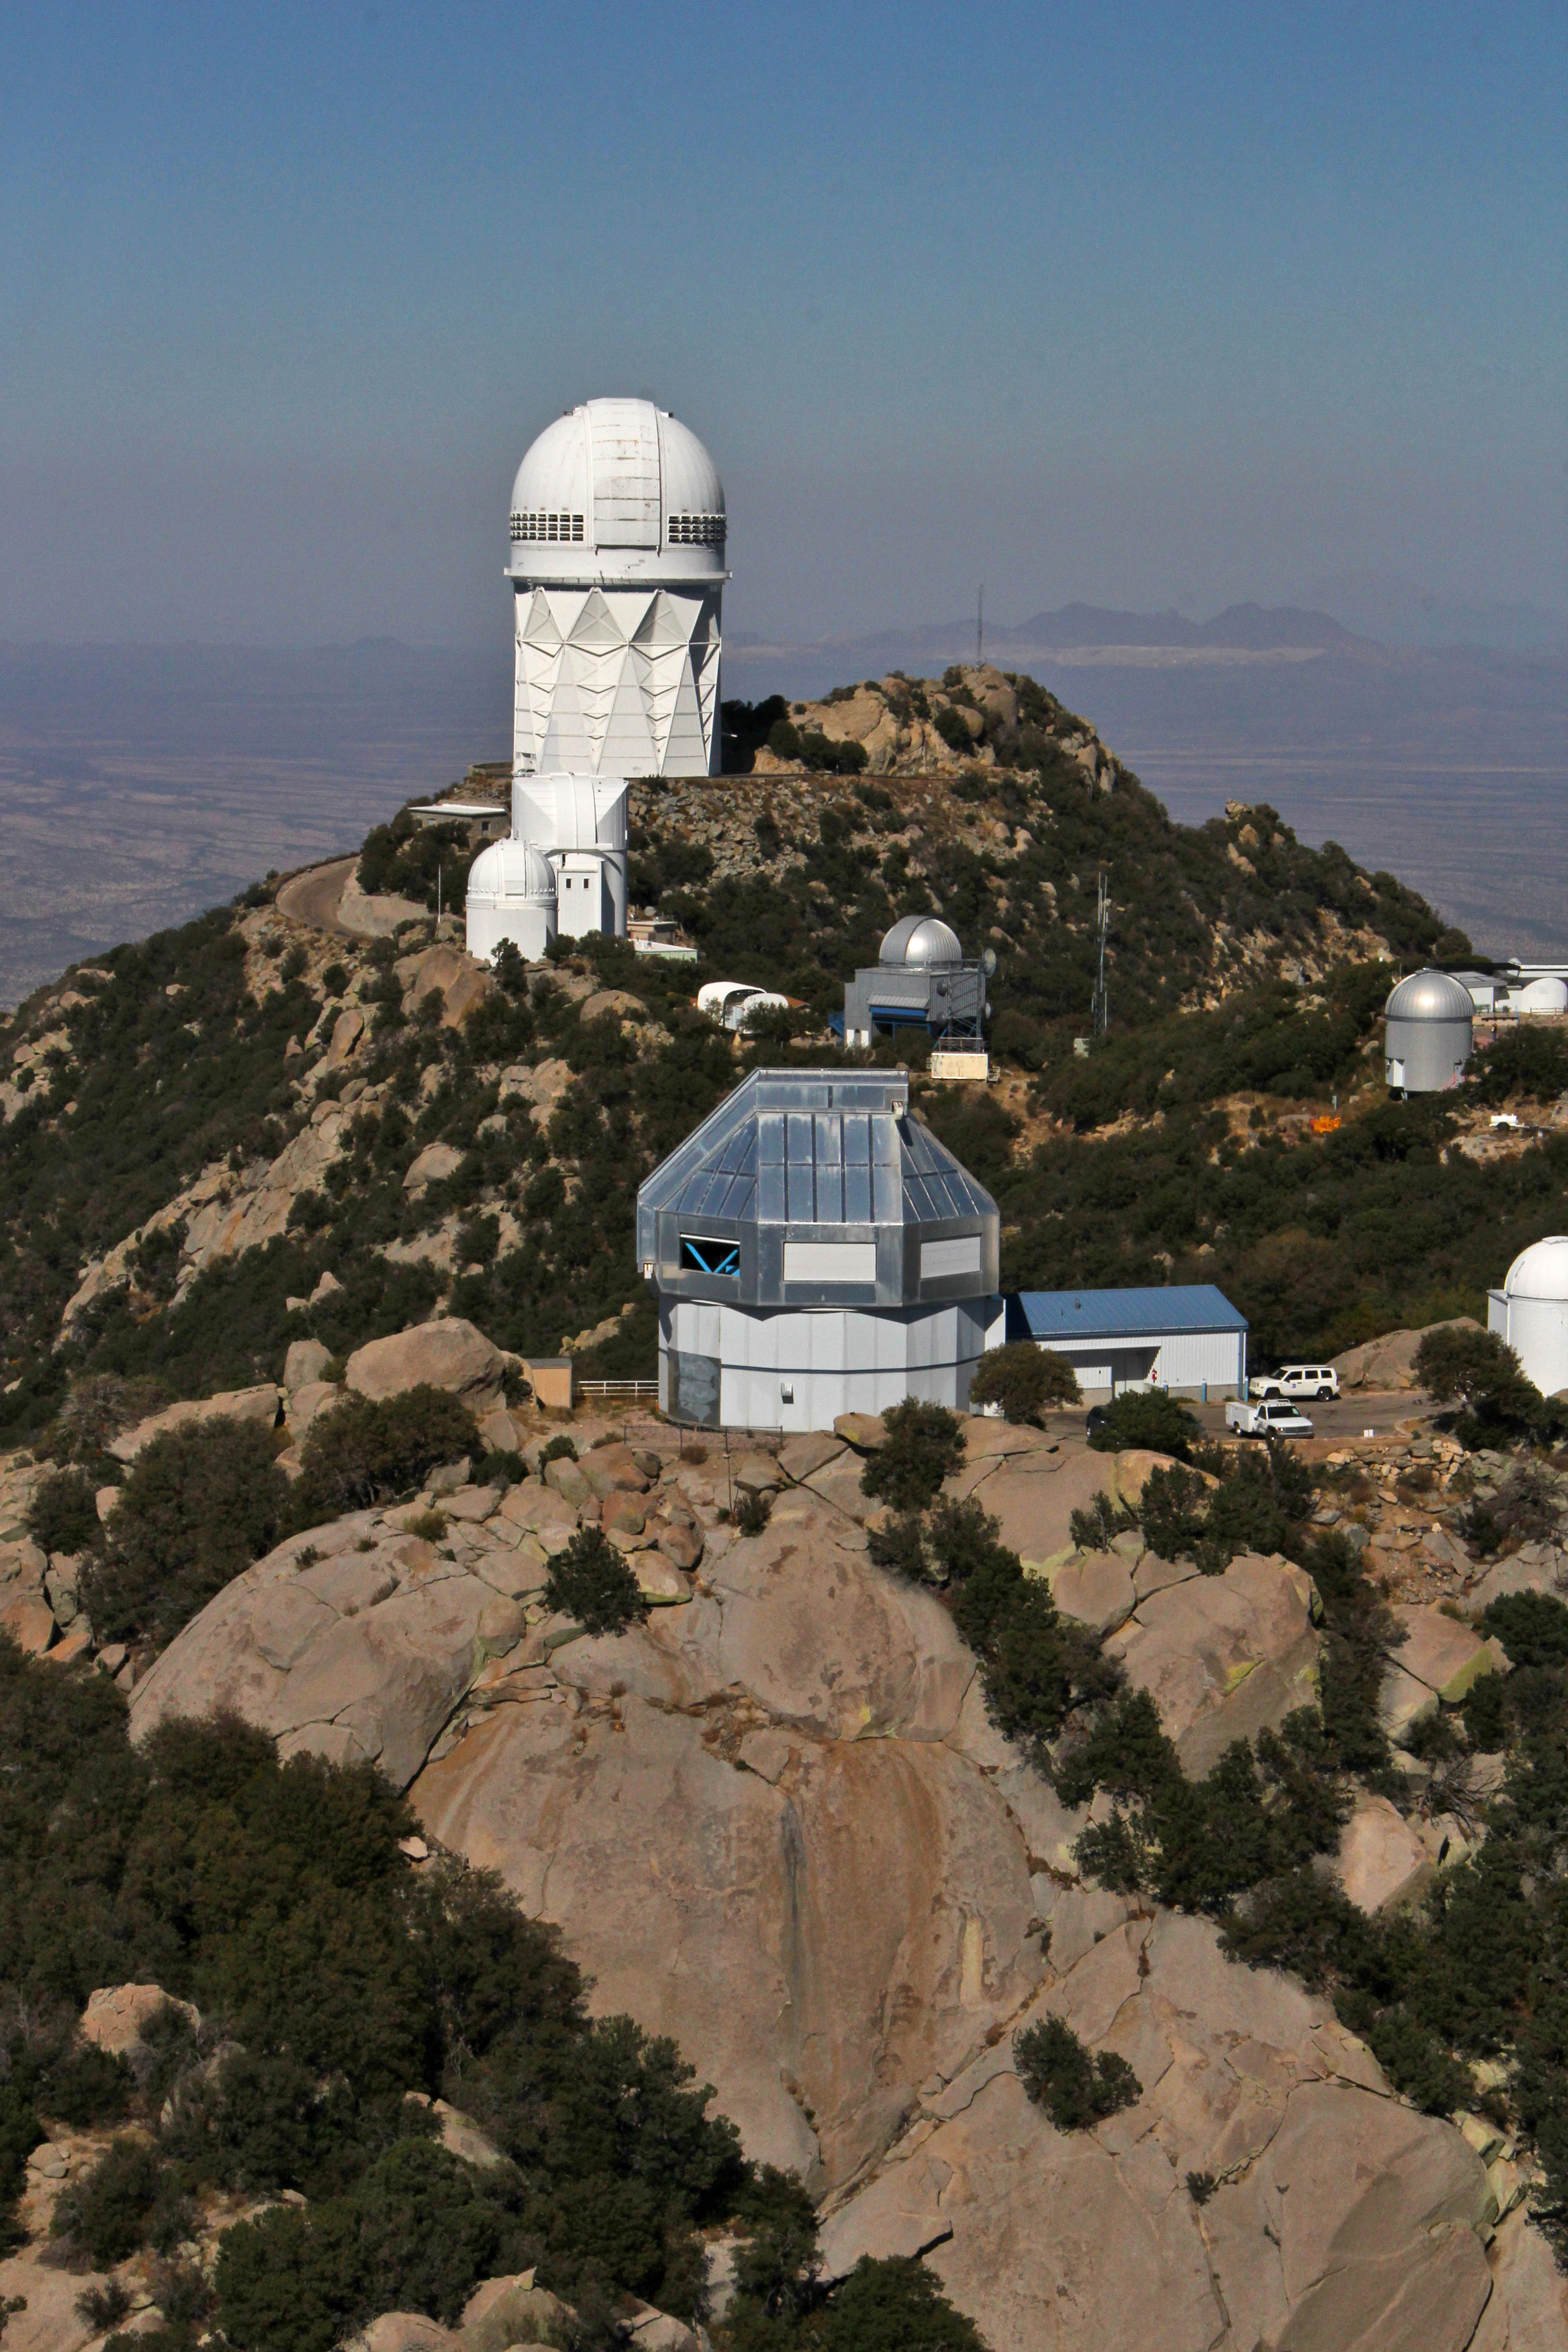

Aerial view of Kitt Peak National Observatory, 29 October 2012

Aerial view of Kitt Peak National Observatory, from 29 October 2012.

Credit: P. Marenfeld/NOIRLab/NSF/AURA/ and E. Acosta/Vera C. Rubin Observatory/ NOIRLab/ NSF/ AURA